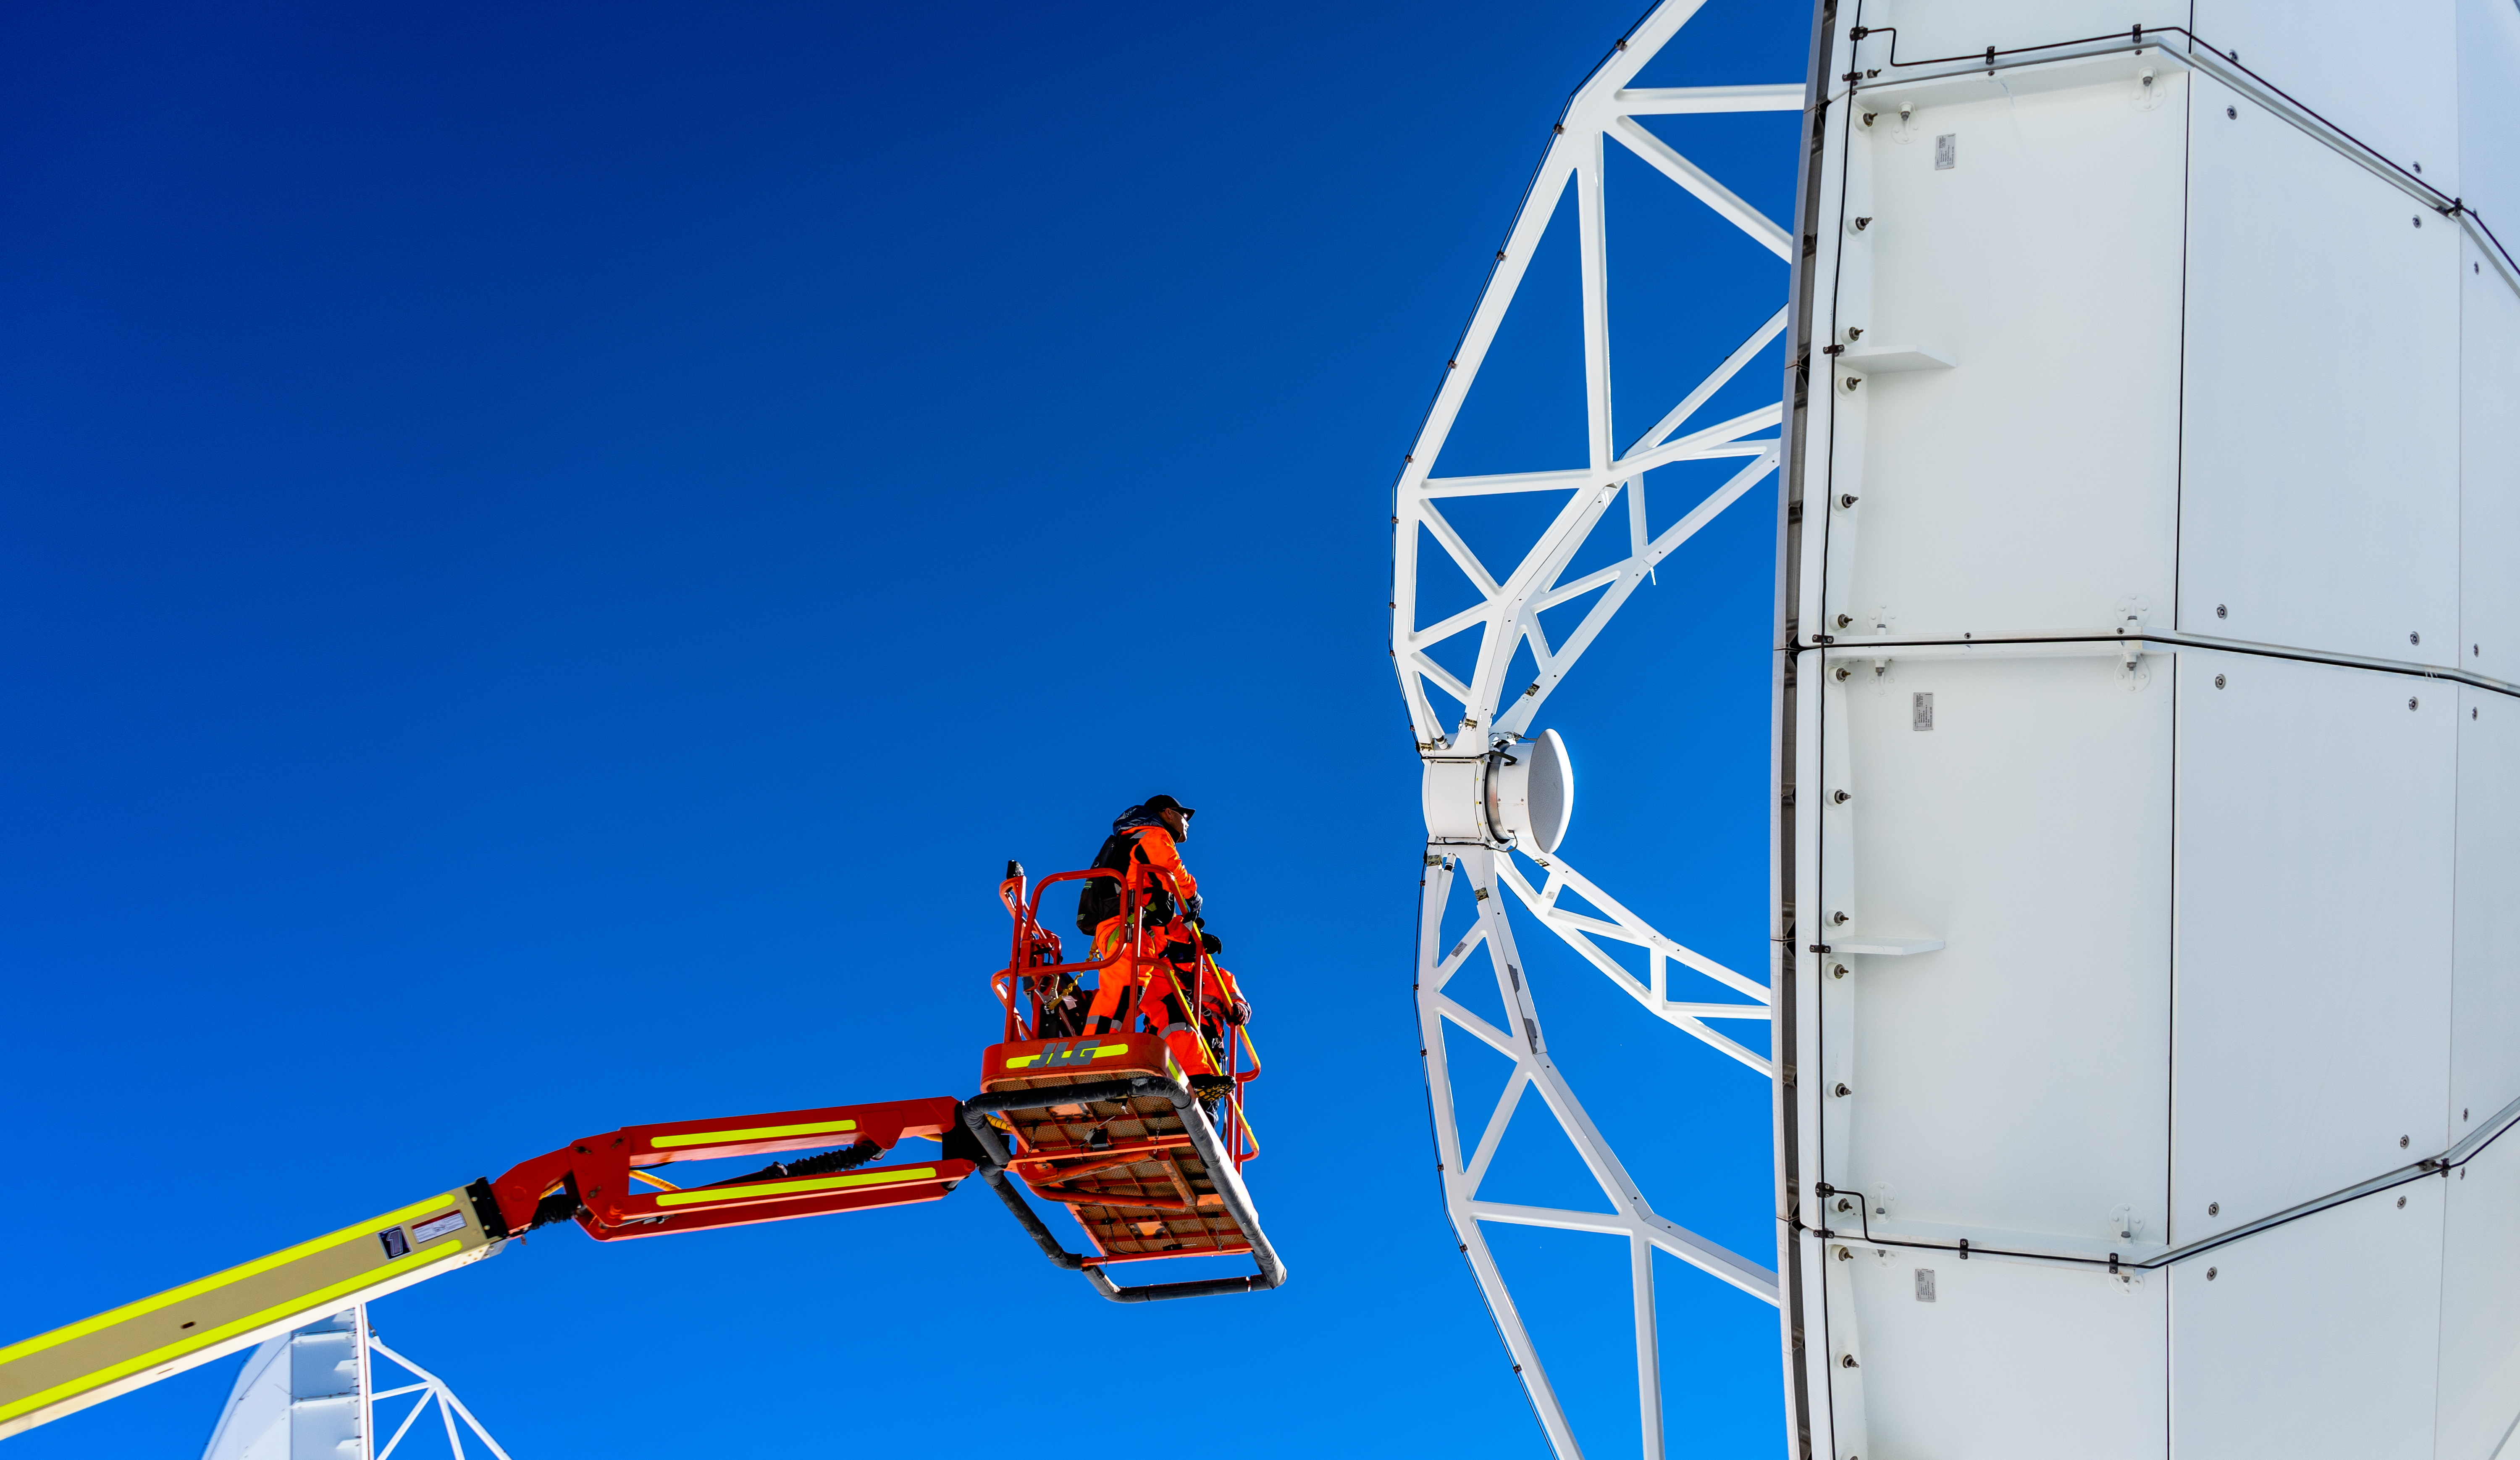

Antenna maintenance

ALMA staff working on a manlift for maintenance of the antenna.

Credit: Pablo Bello -ALMA (ESO / NAOJ / NRAO)